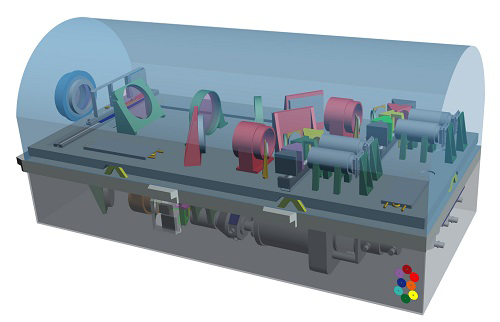

OCTOCAM Looks Toward a New Era of Discovery

OCTOCAM's near-infrared optical bench. The near-infrared section is cryogenically cooled in a vacuum to operate at a temperature below 80 Kelvin.

Credit: NOIRLab